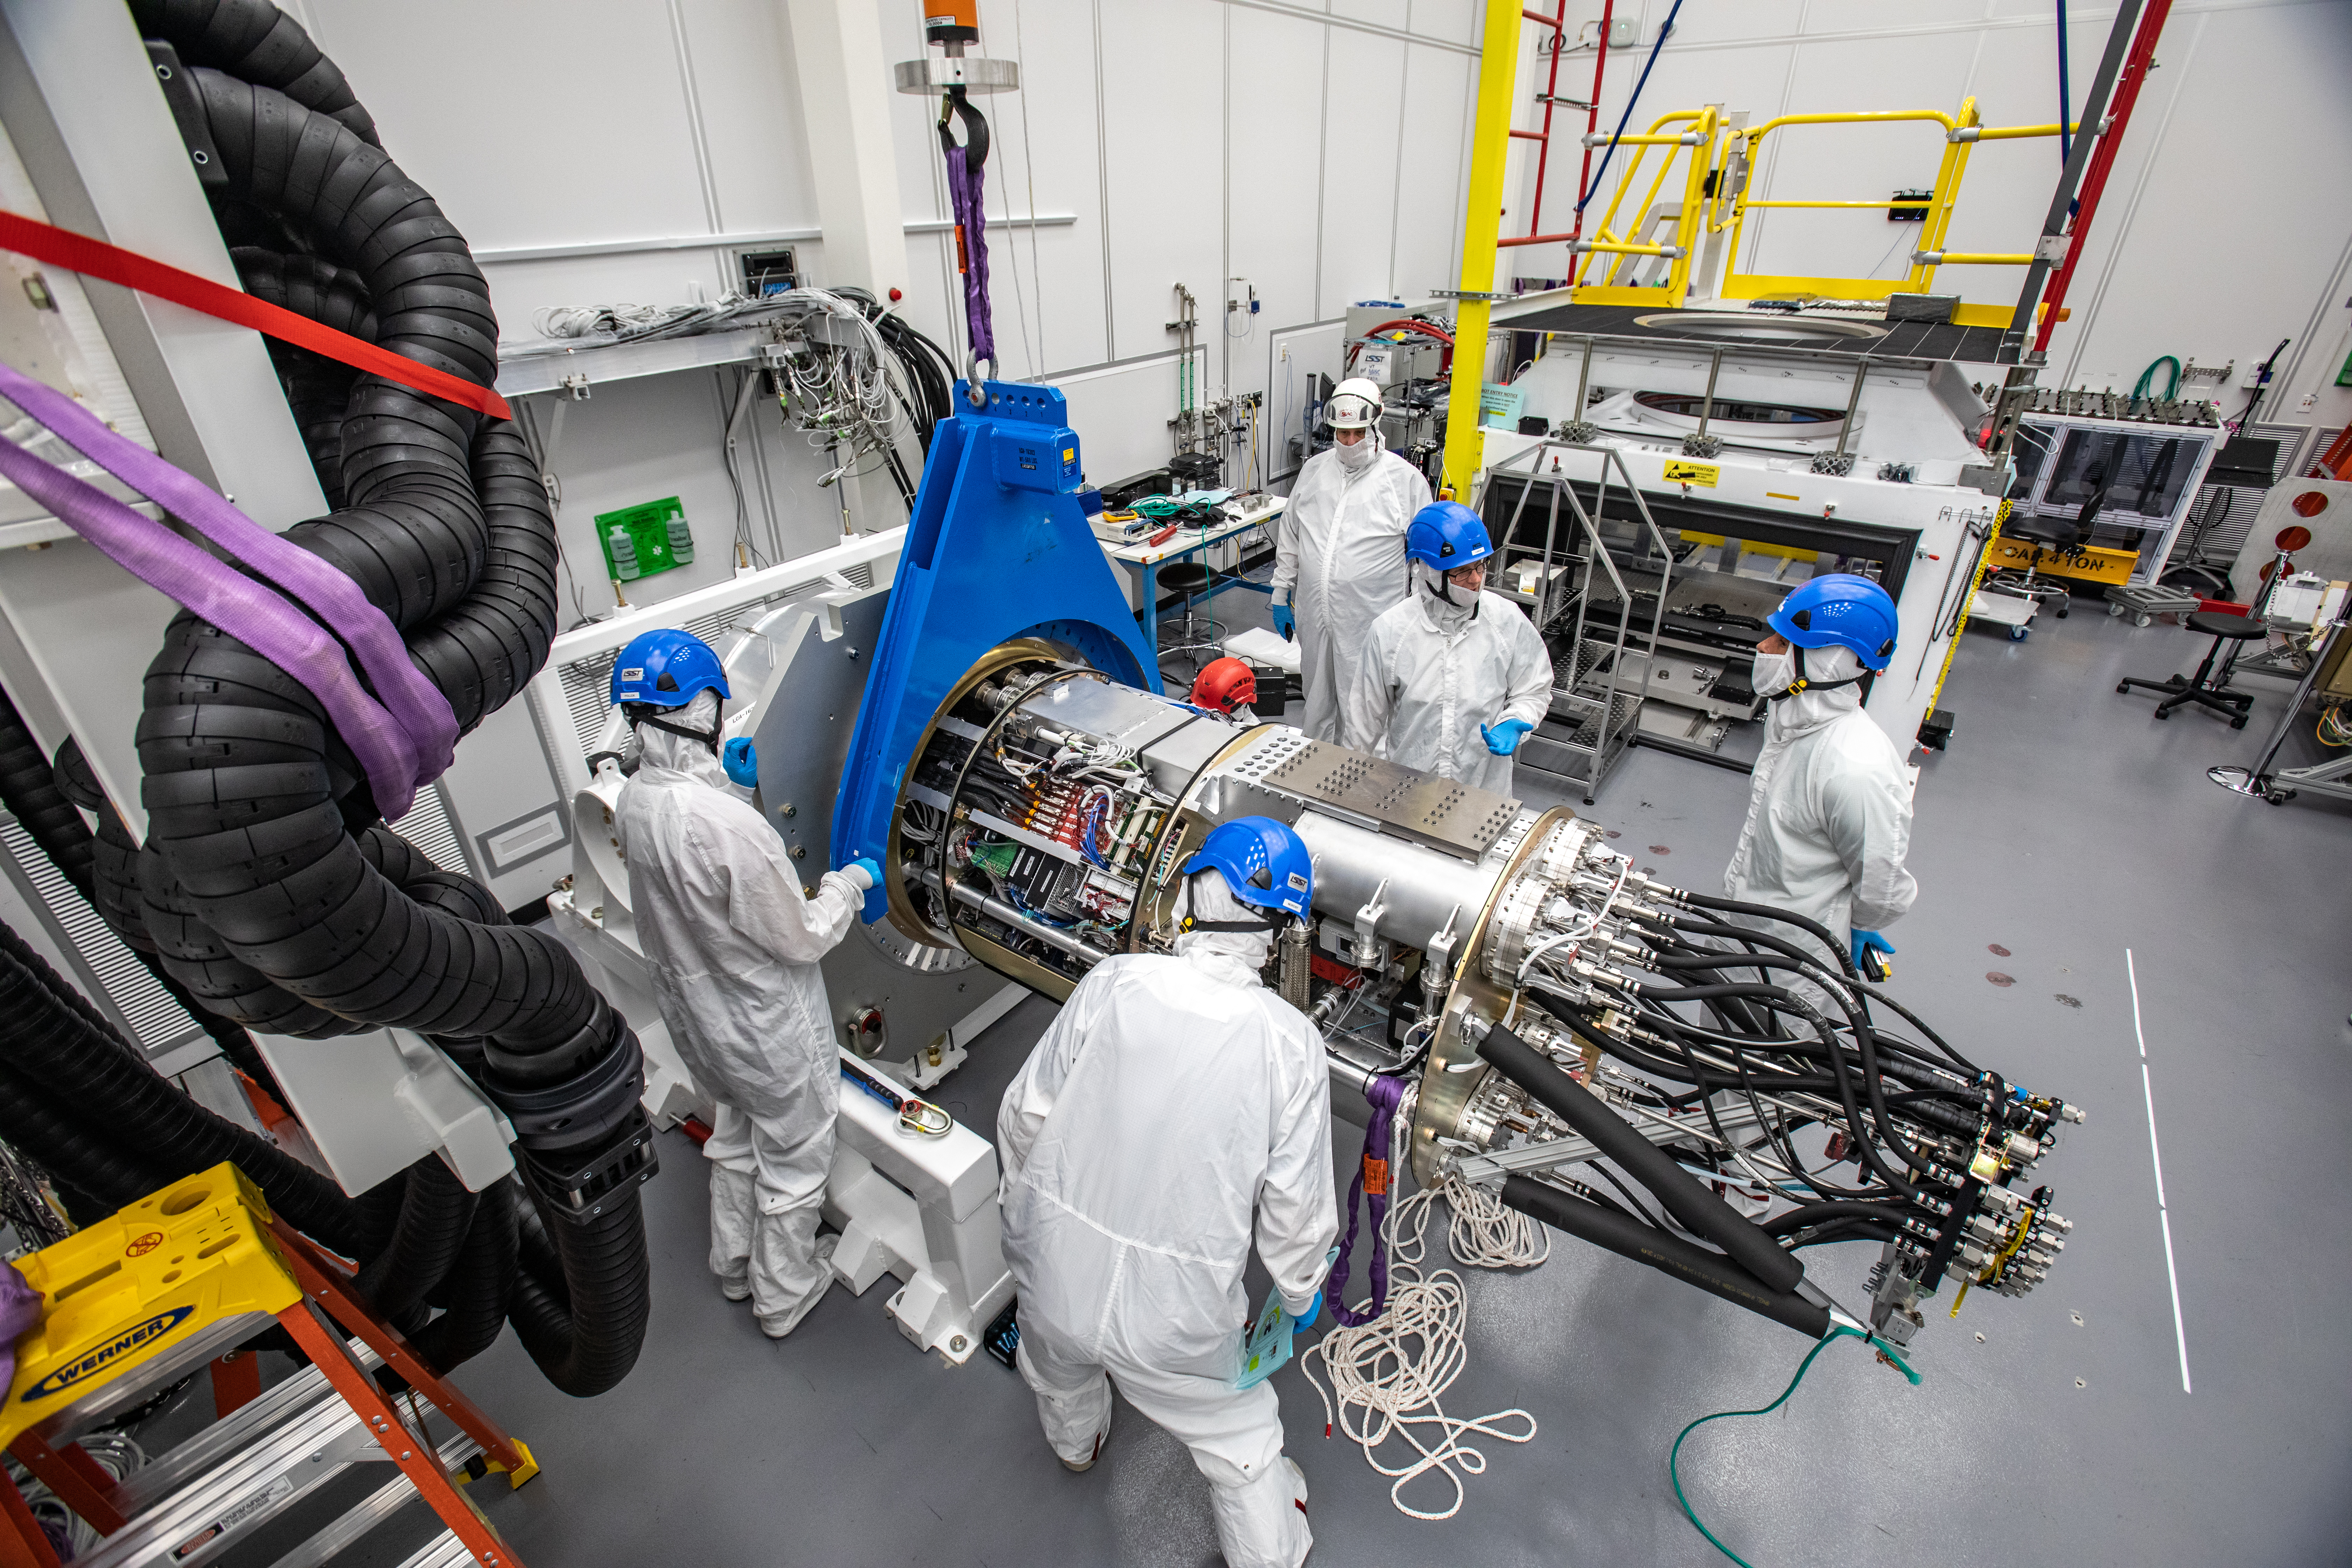

LSST Cryostat to Camera Body Lift

The LSST camera team successfully installed the cryostat to the camera body on April 8.

Credit: Jacqueline Ramseyer Orrell/SLAC National Accelerator Laboratory